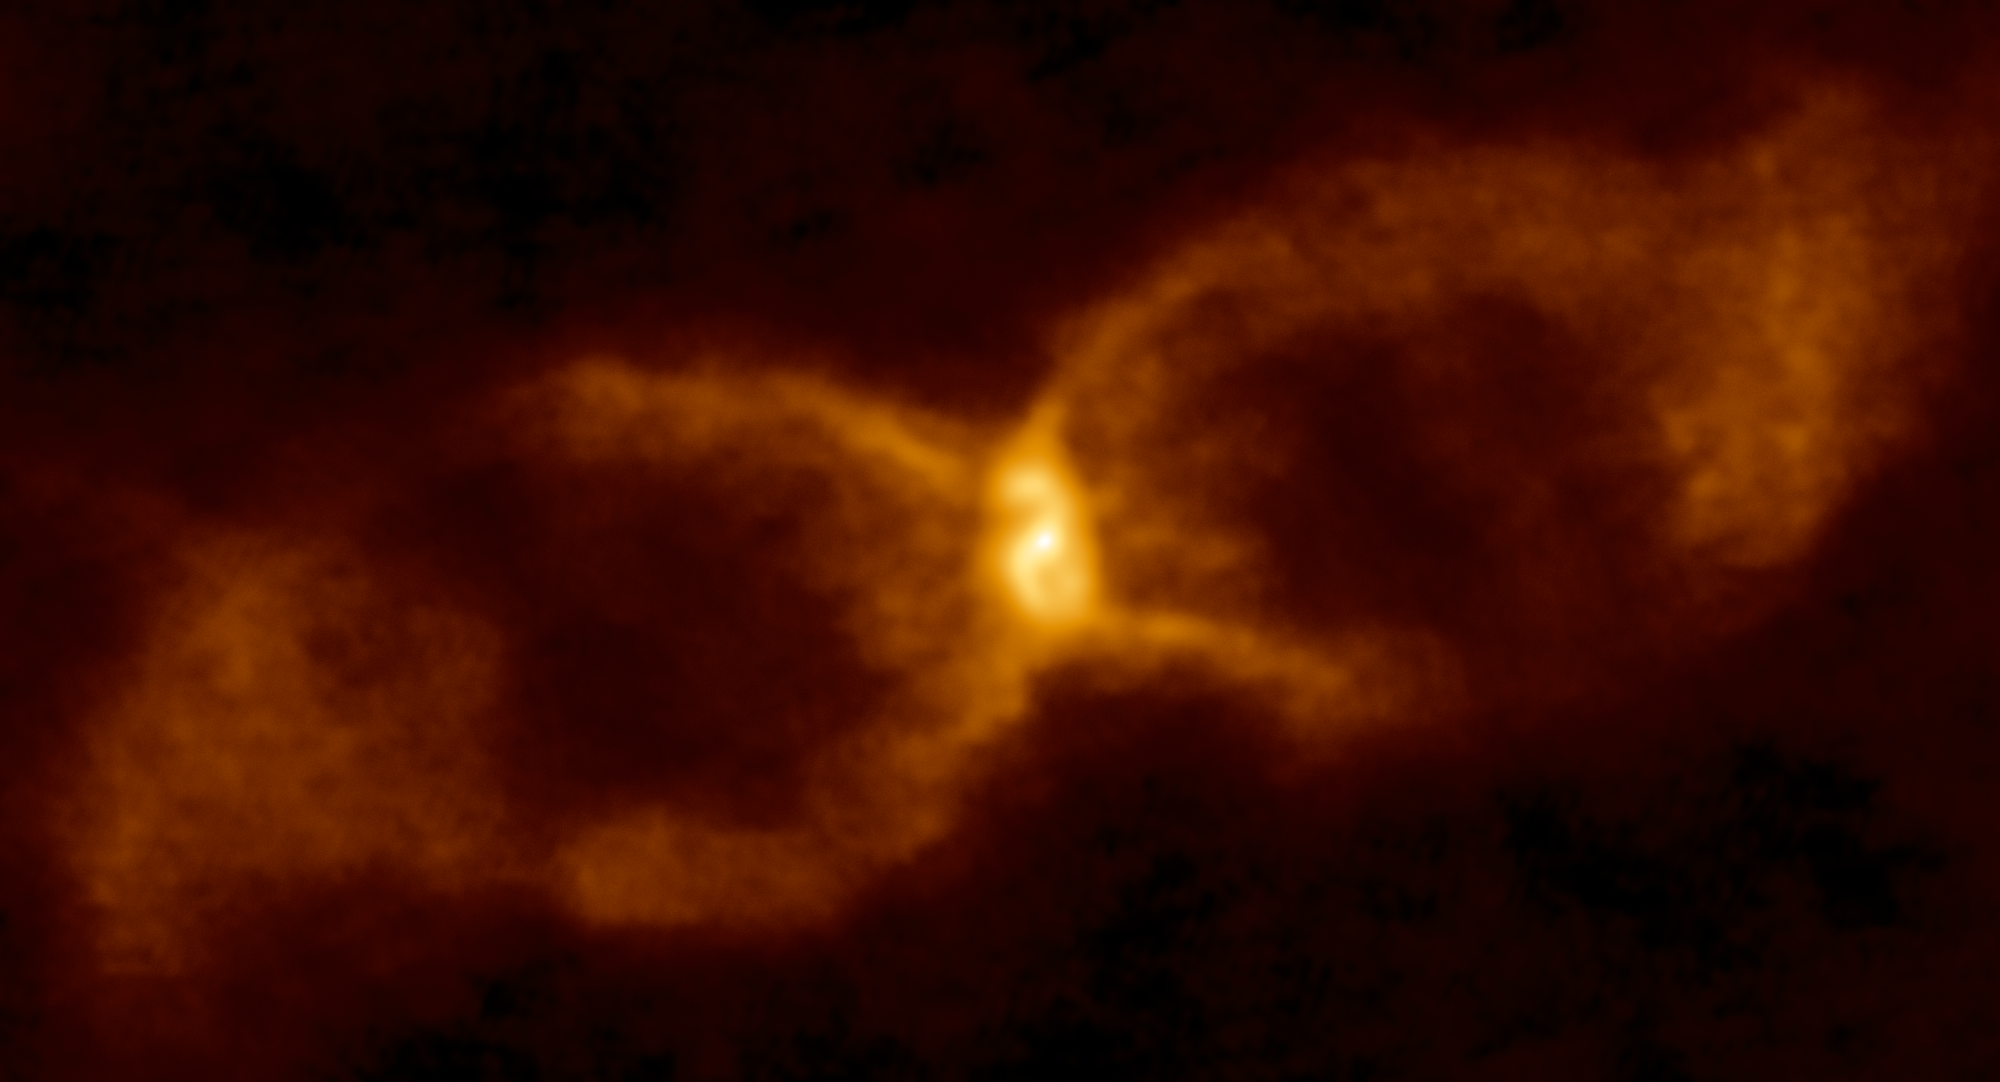

Through the Hourglass

This object is possibly the oldest of its kind ever catalogued: the hourglass-shaped remnant named CK Vulpeculae. Originally thought to be a nova, classifying this unusually shaped object correctly has proven challenging over the years. A number of possible explanations for its origins have been considered and discarded. It is now thought to be the result of two stars colliding — although there is still debate about what type of stars they were.

CK Vulpeculae was first spotted on 20 June 1670 by French monk and astronomer Père Dom Anthelme. When it first appeared it was easily visible with the naked eye; over the subsequent two years the flare varied in brightness and disappeared and reappeared twice, before finally vanishing from view for good.

During the twentieth century, astronomers came to understand that most novae could be explained by the runaway explosive behaviour and interactions between two close stars in a binary system. The features seen around CK Vulpeculae didn’t seem to fit this model particularly well,however, puzzling astronomers for many years.

The central part of the remnant has now been studied in detail using the Atacama Large Millimeter/submillimeter Array (ALMA). This striking image shows the best view of the object to date, and traces the cosmic dust and emission within and around CK Vulpeculae to reveal its intricate structure. CK Vulpeculae harbours a warped dusty disc at its centre and gaseous jets which indicate some central system propelling material outwards. These new observations are the first to bring this system into focus, suggesting a solution to a 348 year-old mystery.

Credit: ALMA (ESO/NAOJ/NRAO)/S. P. S. Eyres